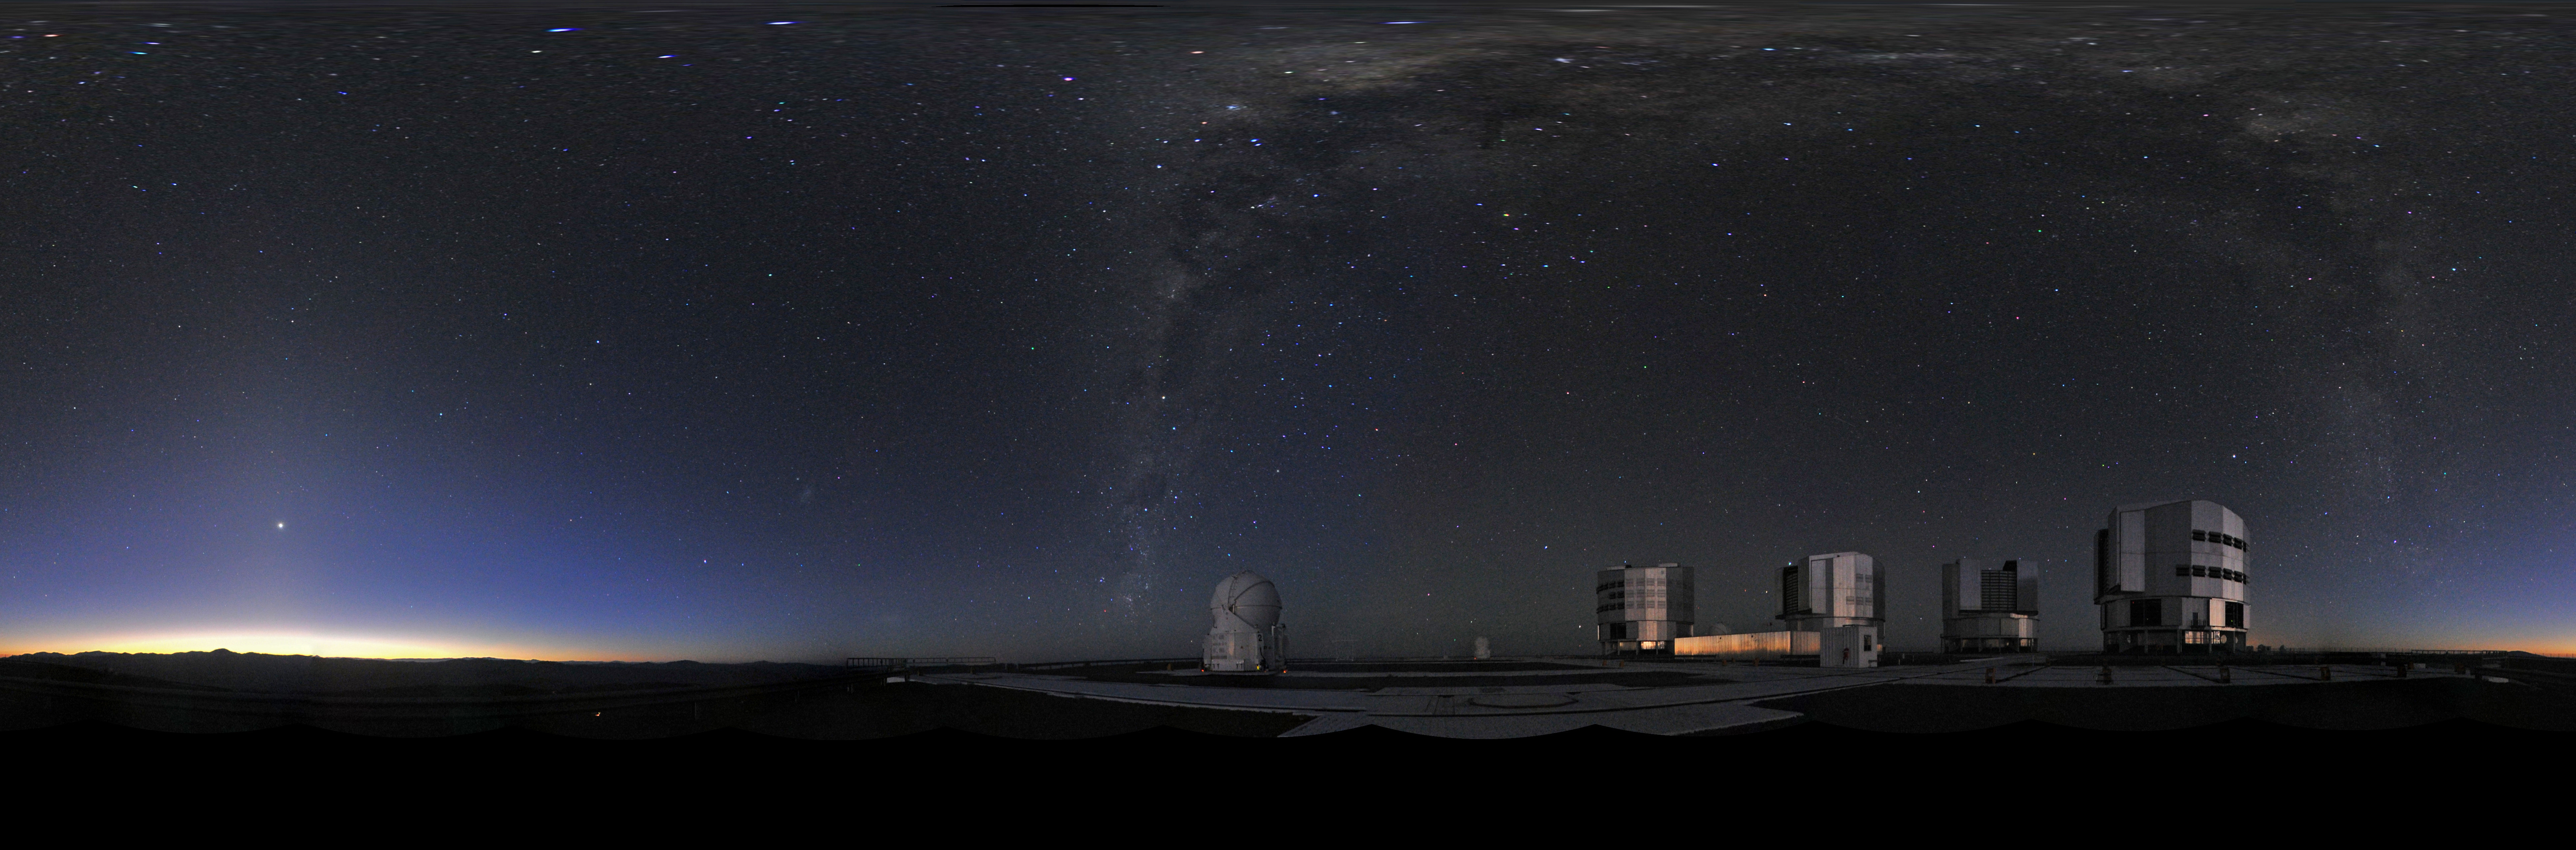

Panoramic view of VLT

Multiple photographs digitally stitched together to give the effect of a 360 degree panorama view. This equirectangular panorama displays the Very Large Telescope (VLT), the world's most advanced visible-light astronomical observatory, based in the ESO Paranal site in Chile.

Credit: ESO/S. Brunier